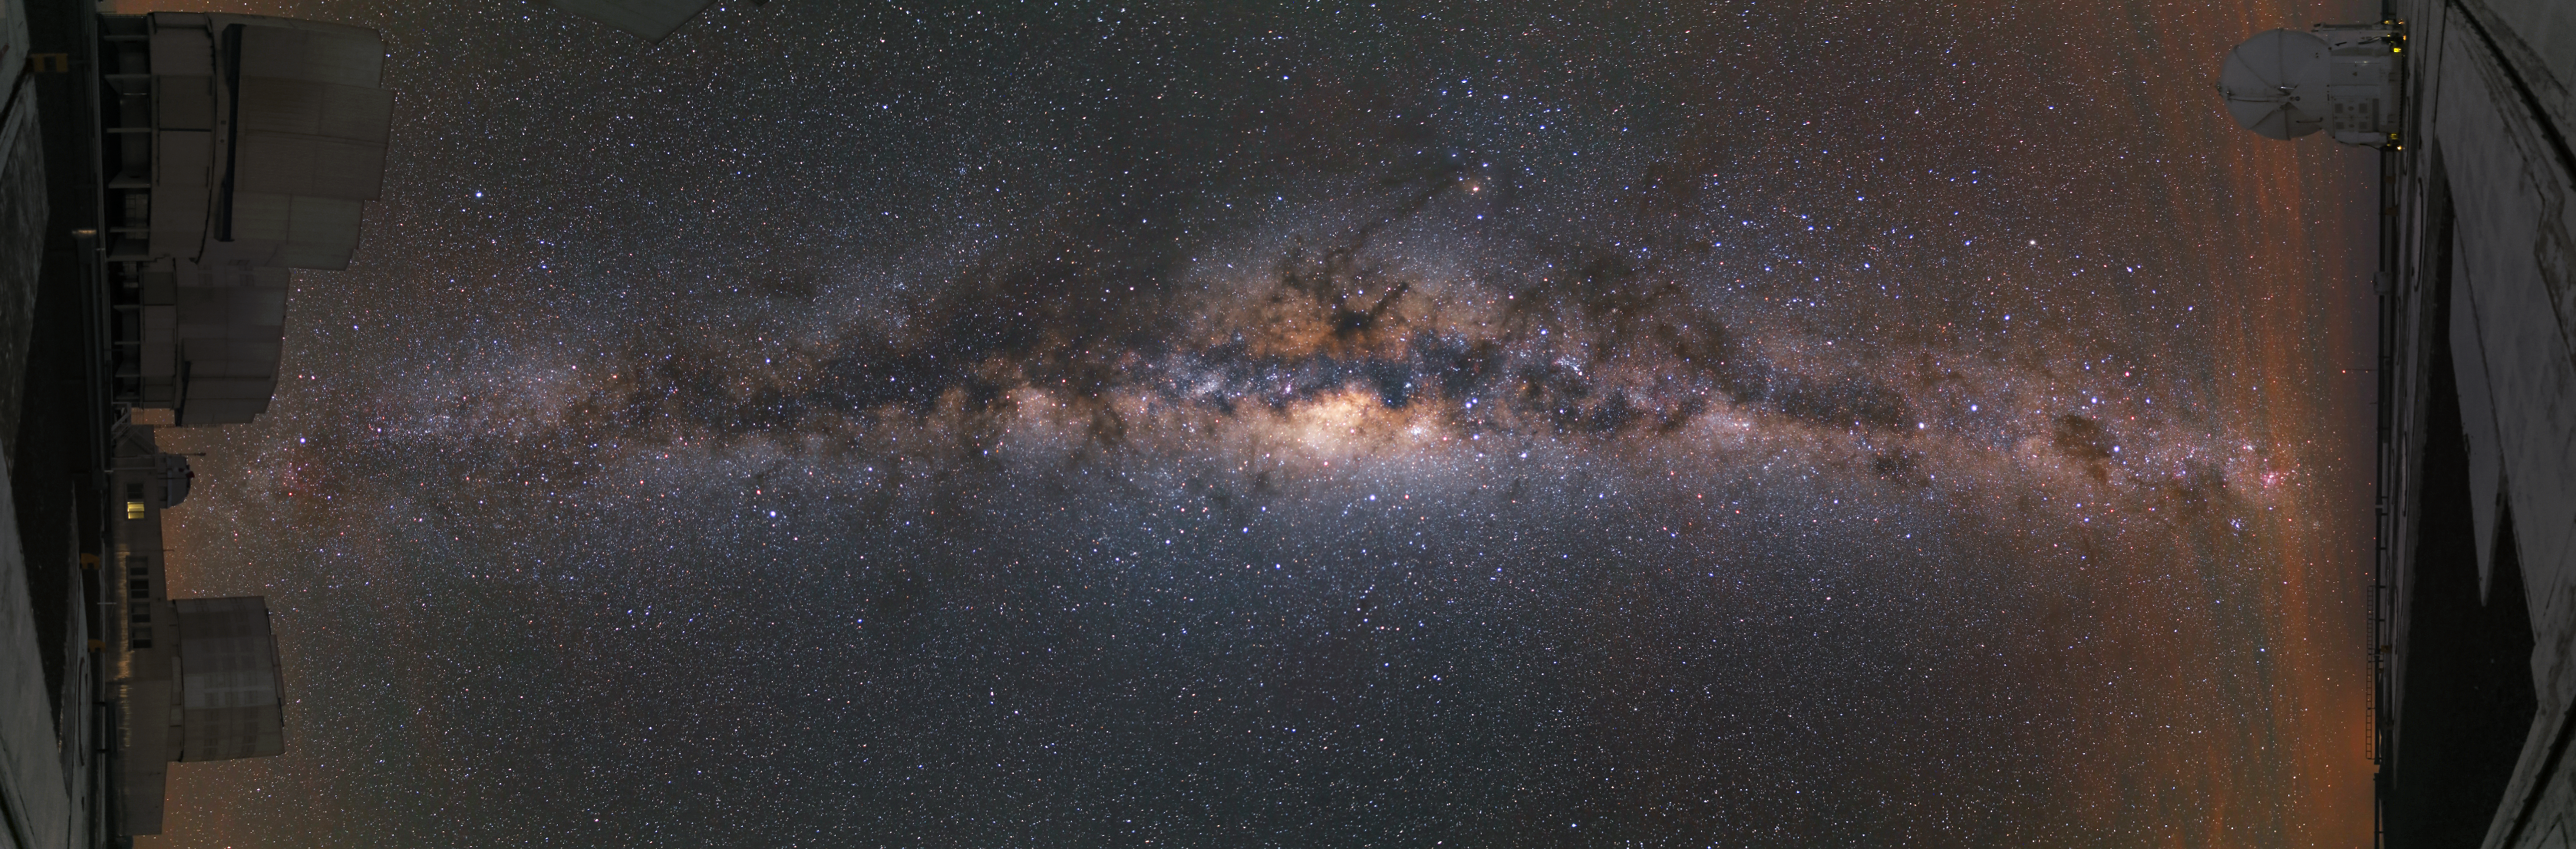

A tilted view

This unusual panoramic image is presented in a tilted view. Turned by 90 degrees, it shows three of the Unit Telescopes on the left and an Auxiliary Telescope to the right . The image is, however, dominated by the bright view of the Milky Way, which reaches from one side of the image to the other.

Credit: R. Wesson/ESO